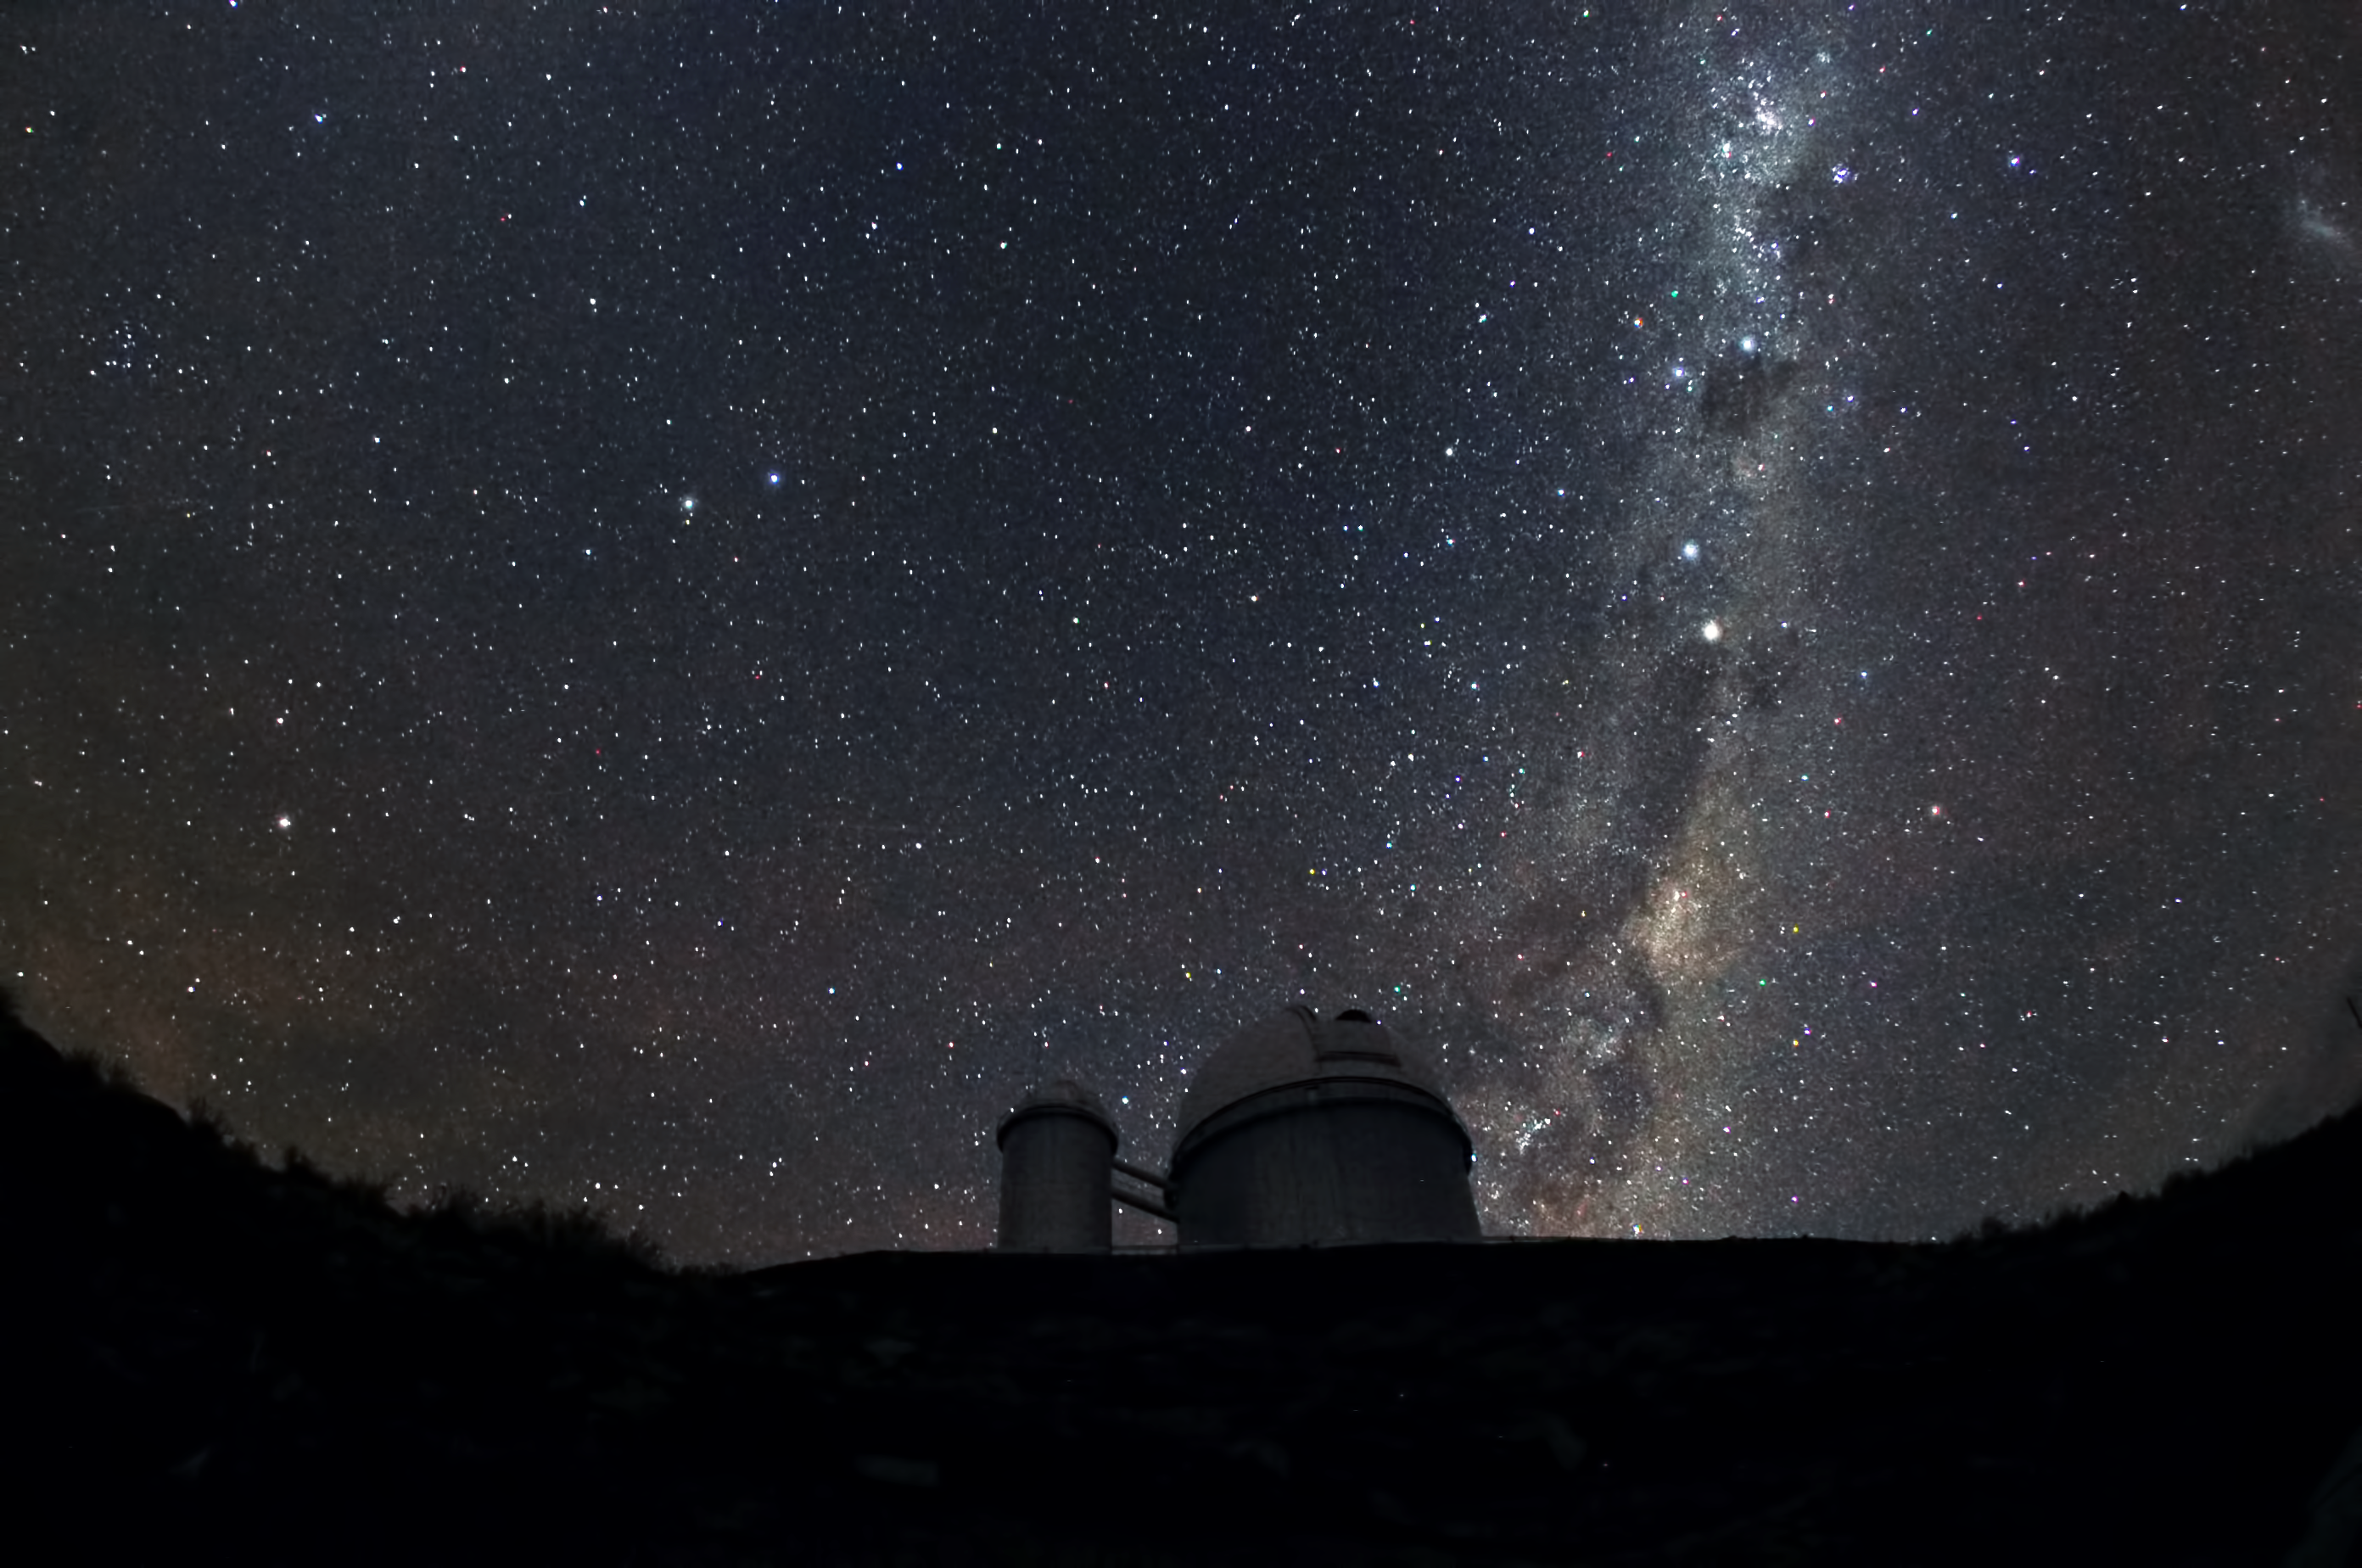

La Silla under the Milky Way

The Milky Way is seen clearly above La Silla observatory, ESO's first observing site.

Credit: ESO